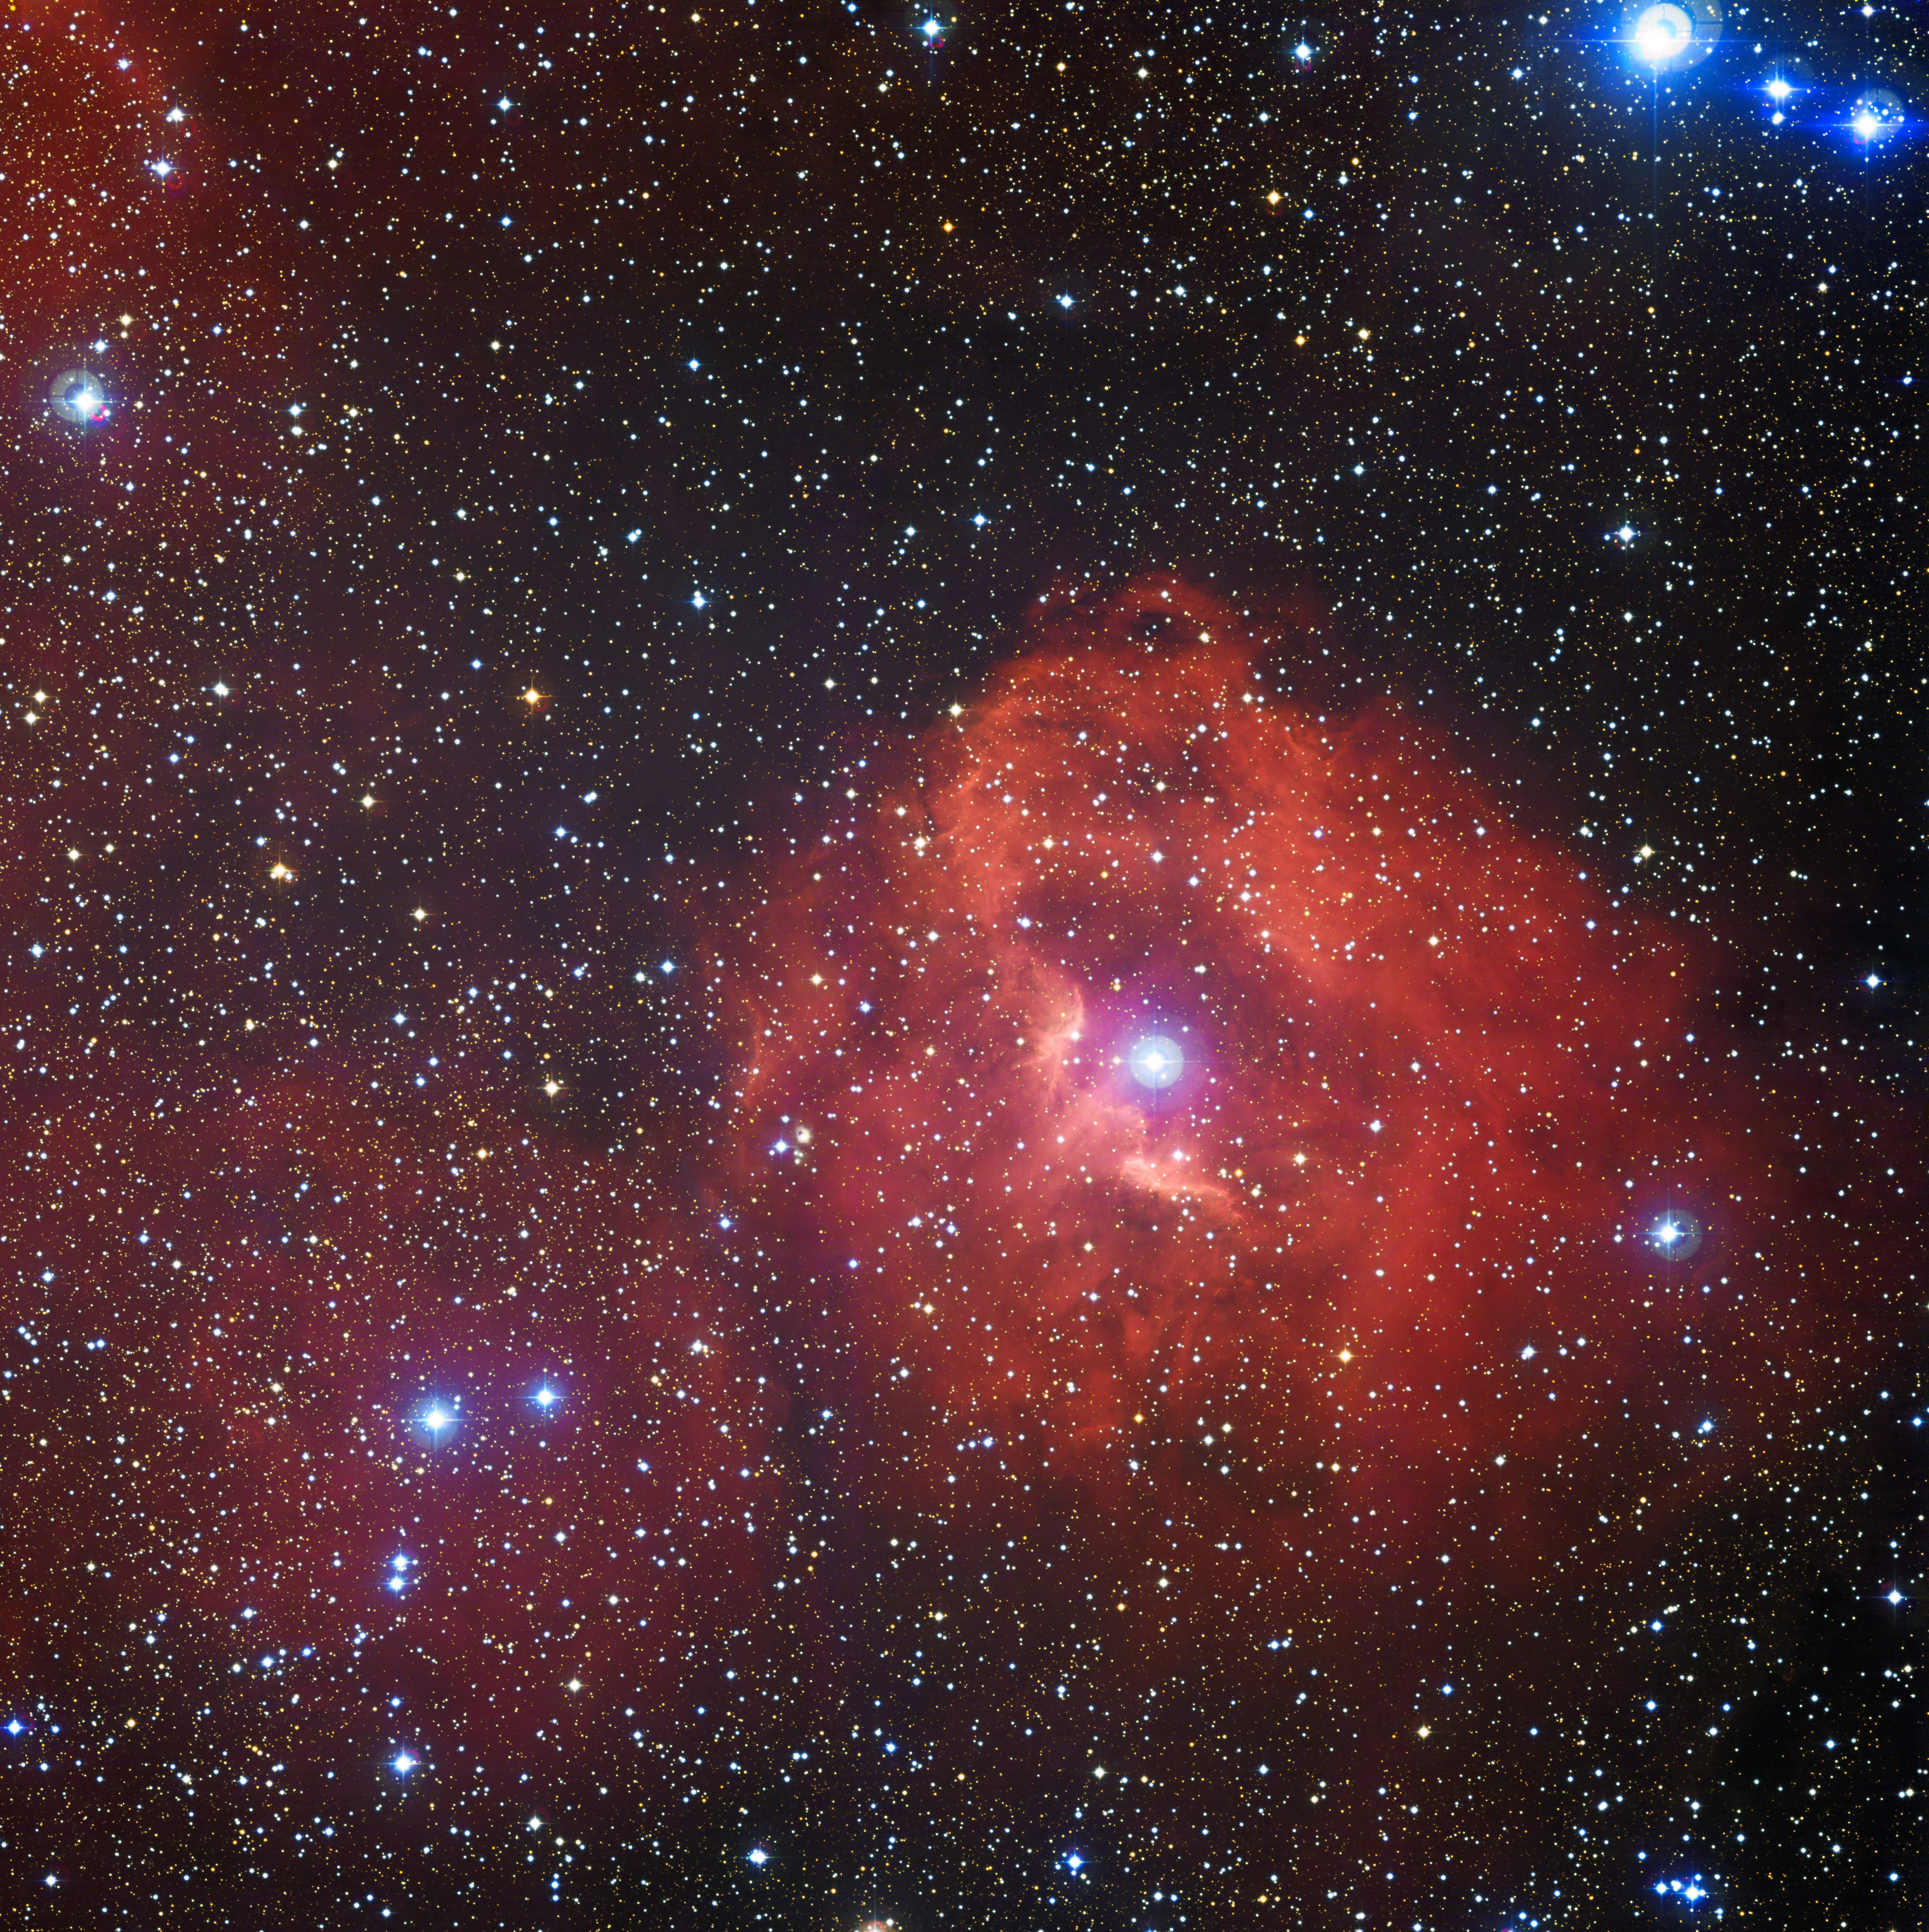

The star formation region Gum 41

This new image from the Wide Field Imager (WFI) on the MPG/ESO 2.2-metre telescope at the La Silla Observatory in Chile reveals a cloud of hydrogen and newborn stars called Gum 41. In the middle of this little-known nebula, brilliant hot young stars emit energetic radiation that causes the surrounding hydrogen to glow with a characteristic red hue.

Credit: ESO